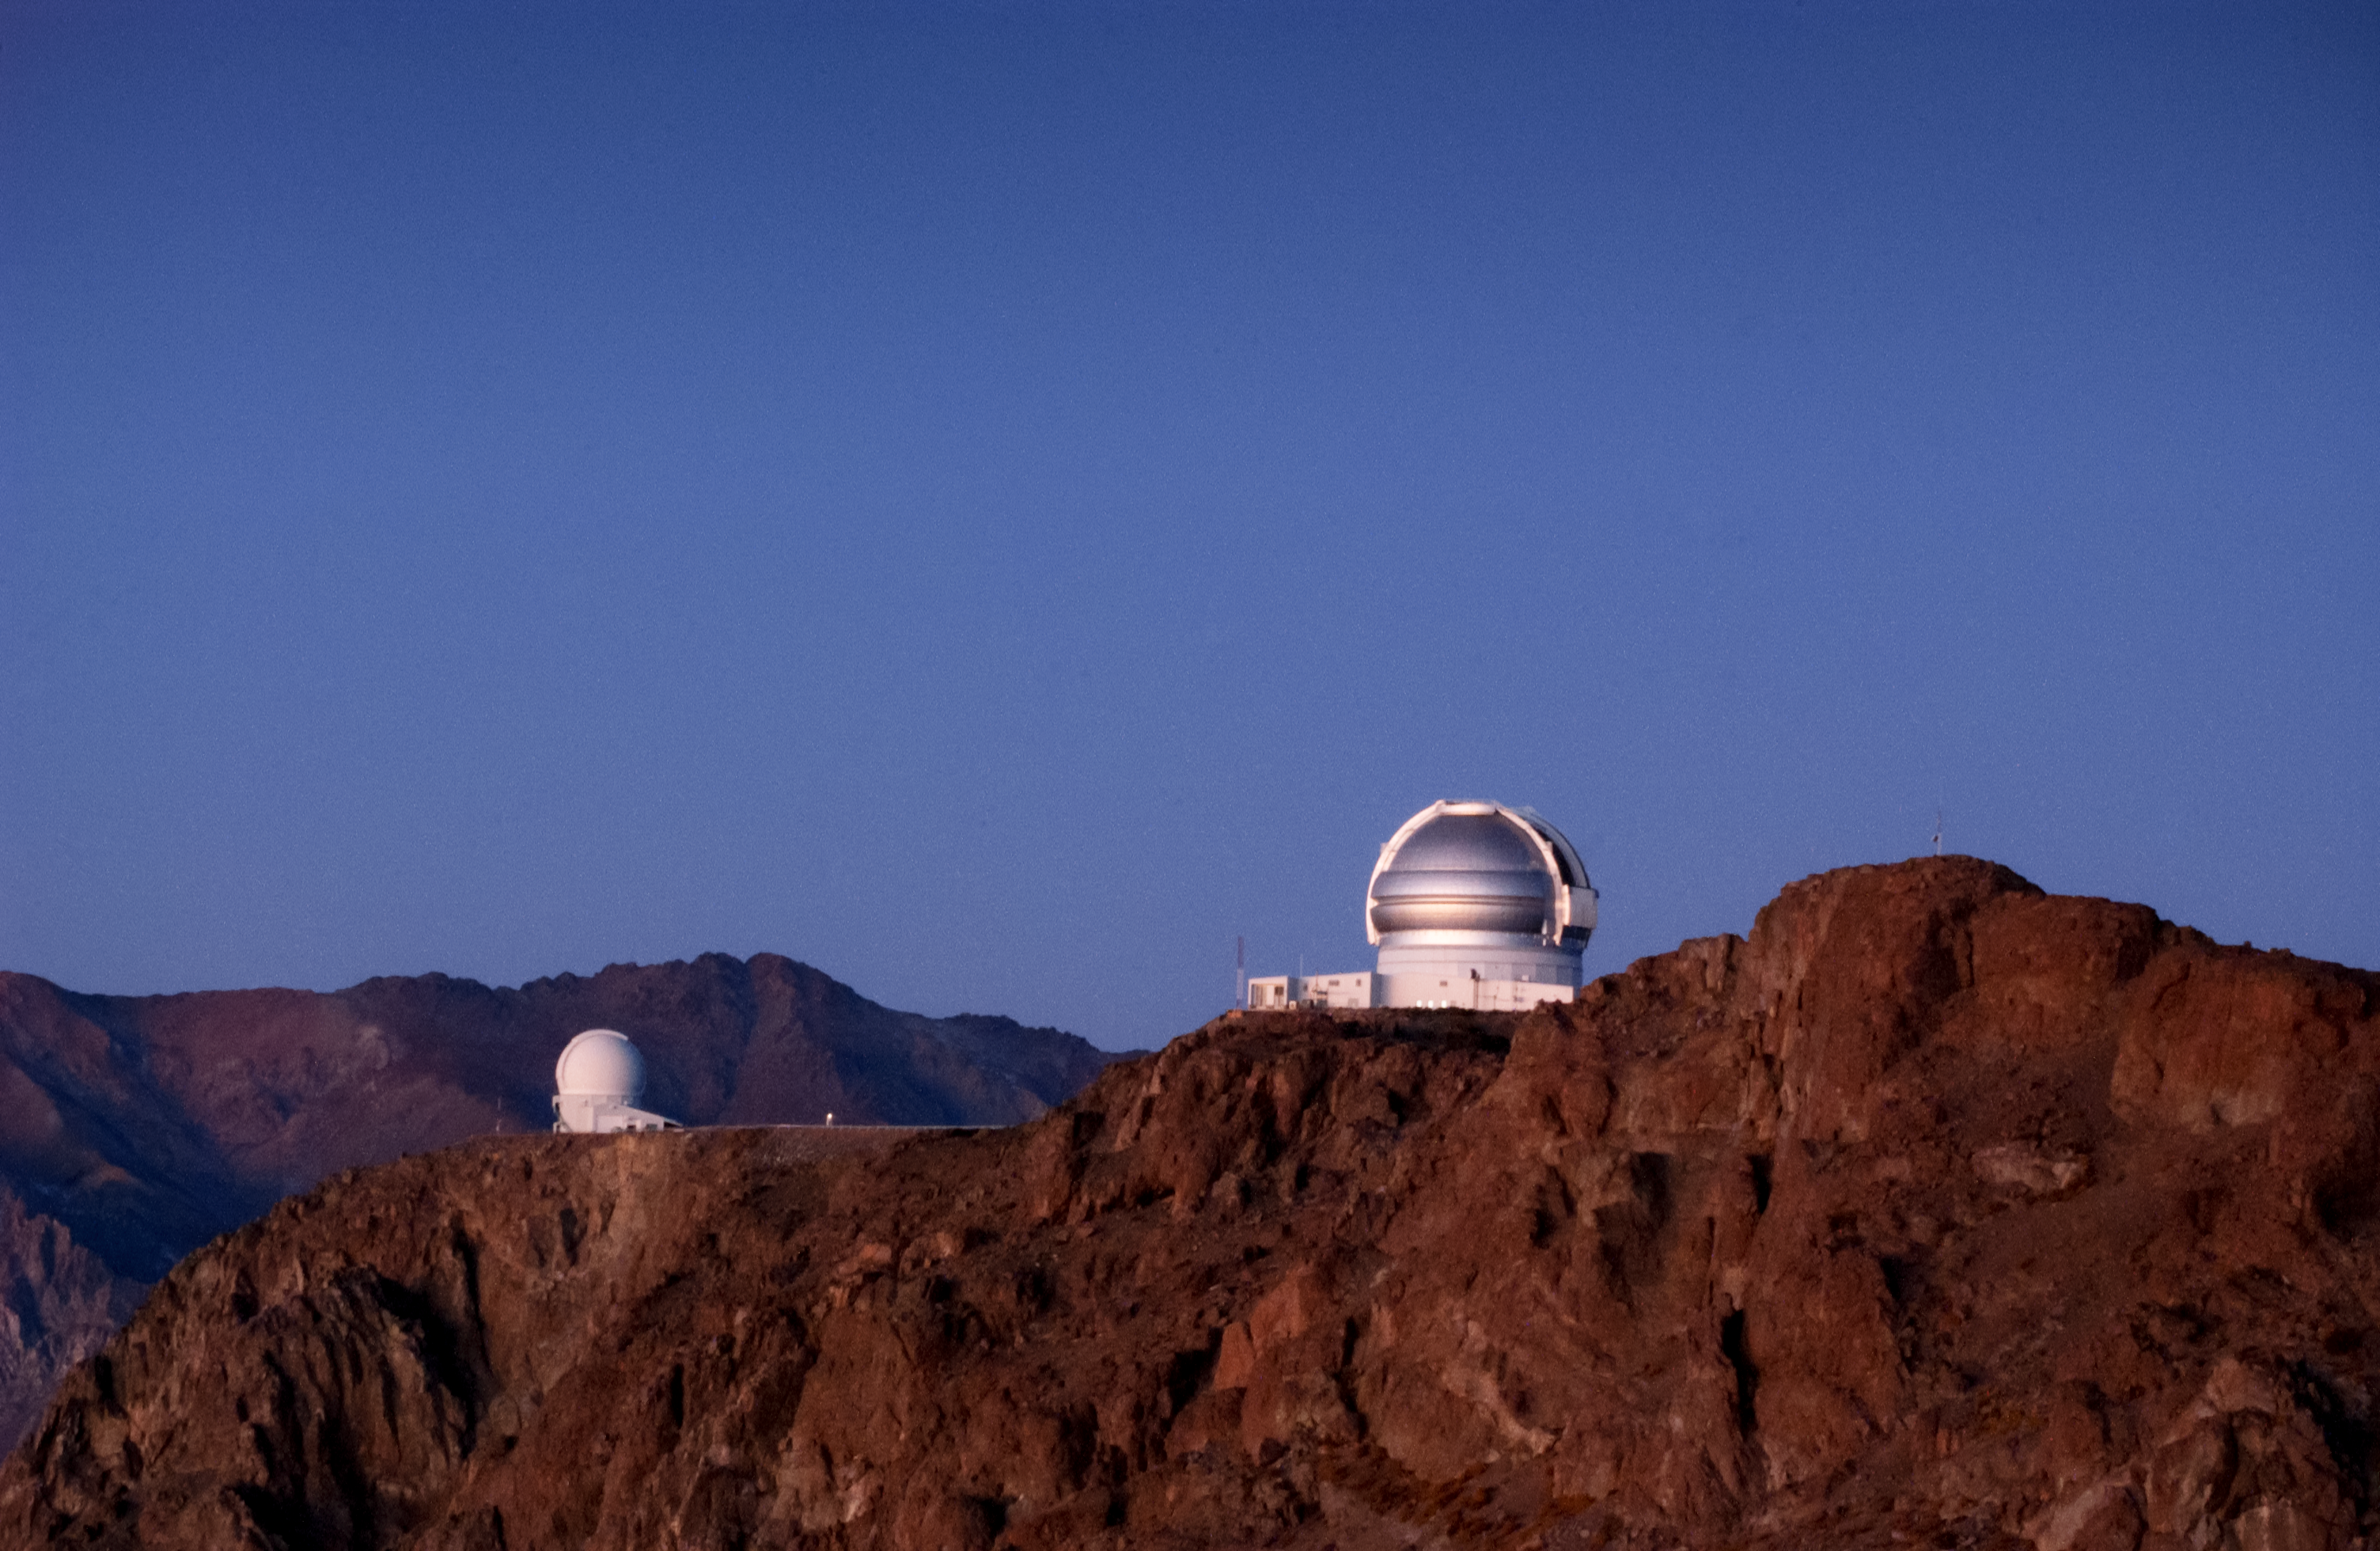

Gemini South and the SOAR Telescope

This image shows the Gemini South telescope (right), part of the international Gemini Observatory, and the 4.1-meter SOAR Telescope (SOAR, left).

Credit: International Gemini Observatory/NOIRLab/NSF/AURA